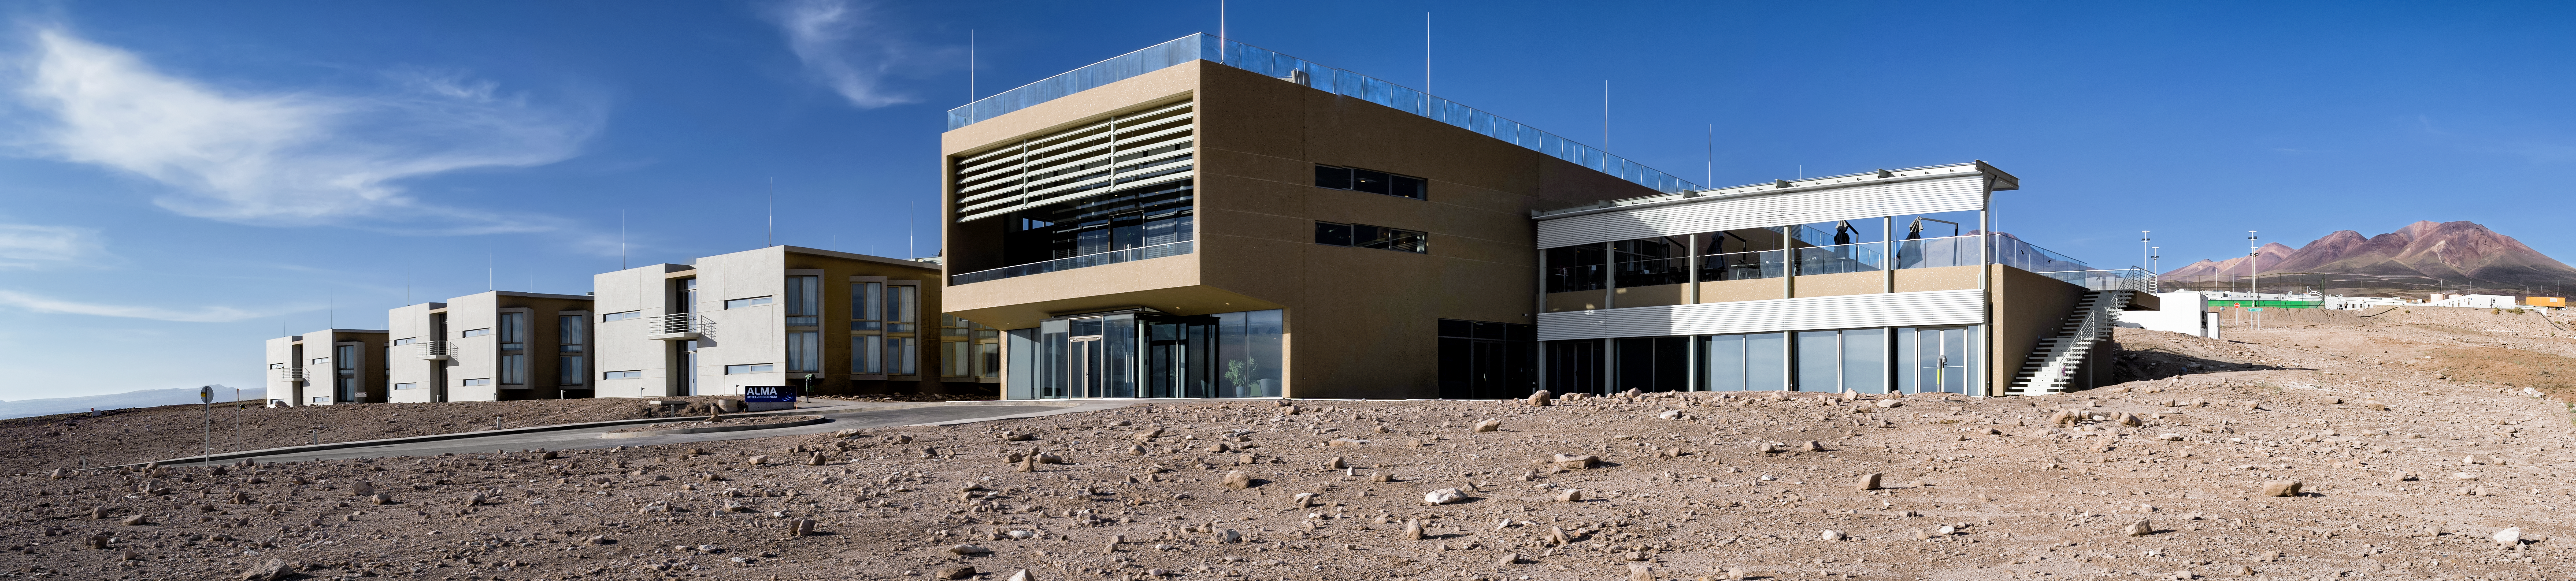

A vast hotel stands in the desert

The newly-completed ALMA Residencia stands in the desert, where it will be home to astronomers visiting to study the Universe with ALMA. It is located at an altitude of 3000 metres, still over 2000 metres below ALMA itself, which sits on the breathtaking Chajnantor Plateau. The desert location was kept in mind during the designing of the building, ensuring it would blend in well with the surroundings.

Credit: A. Caproni/ESO